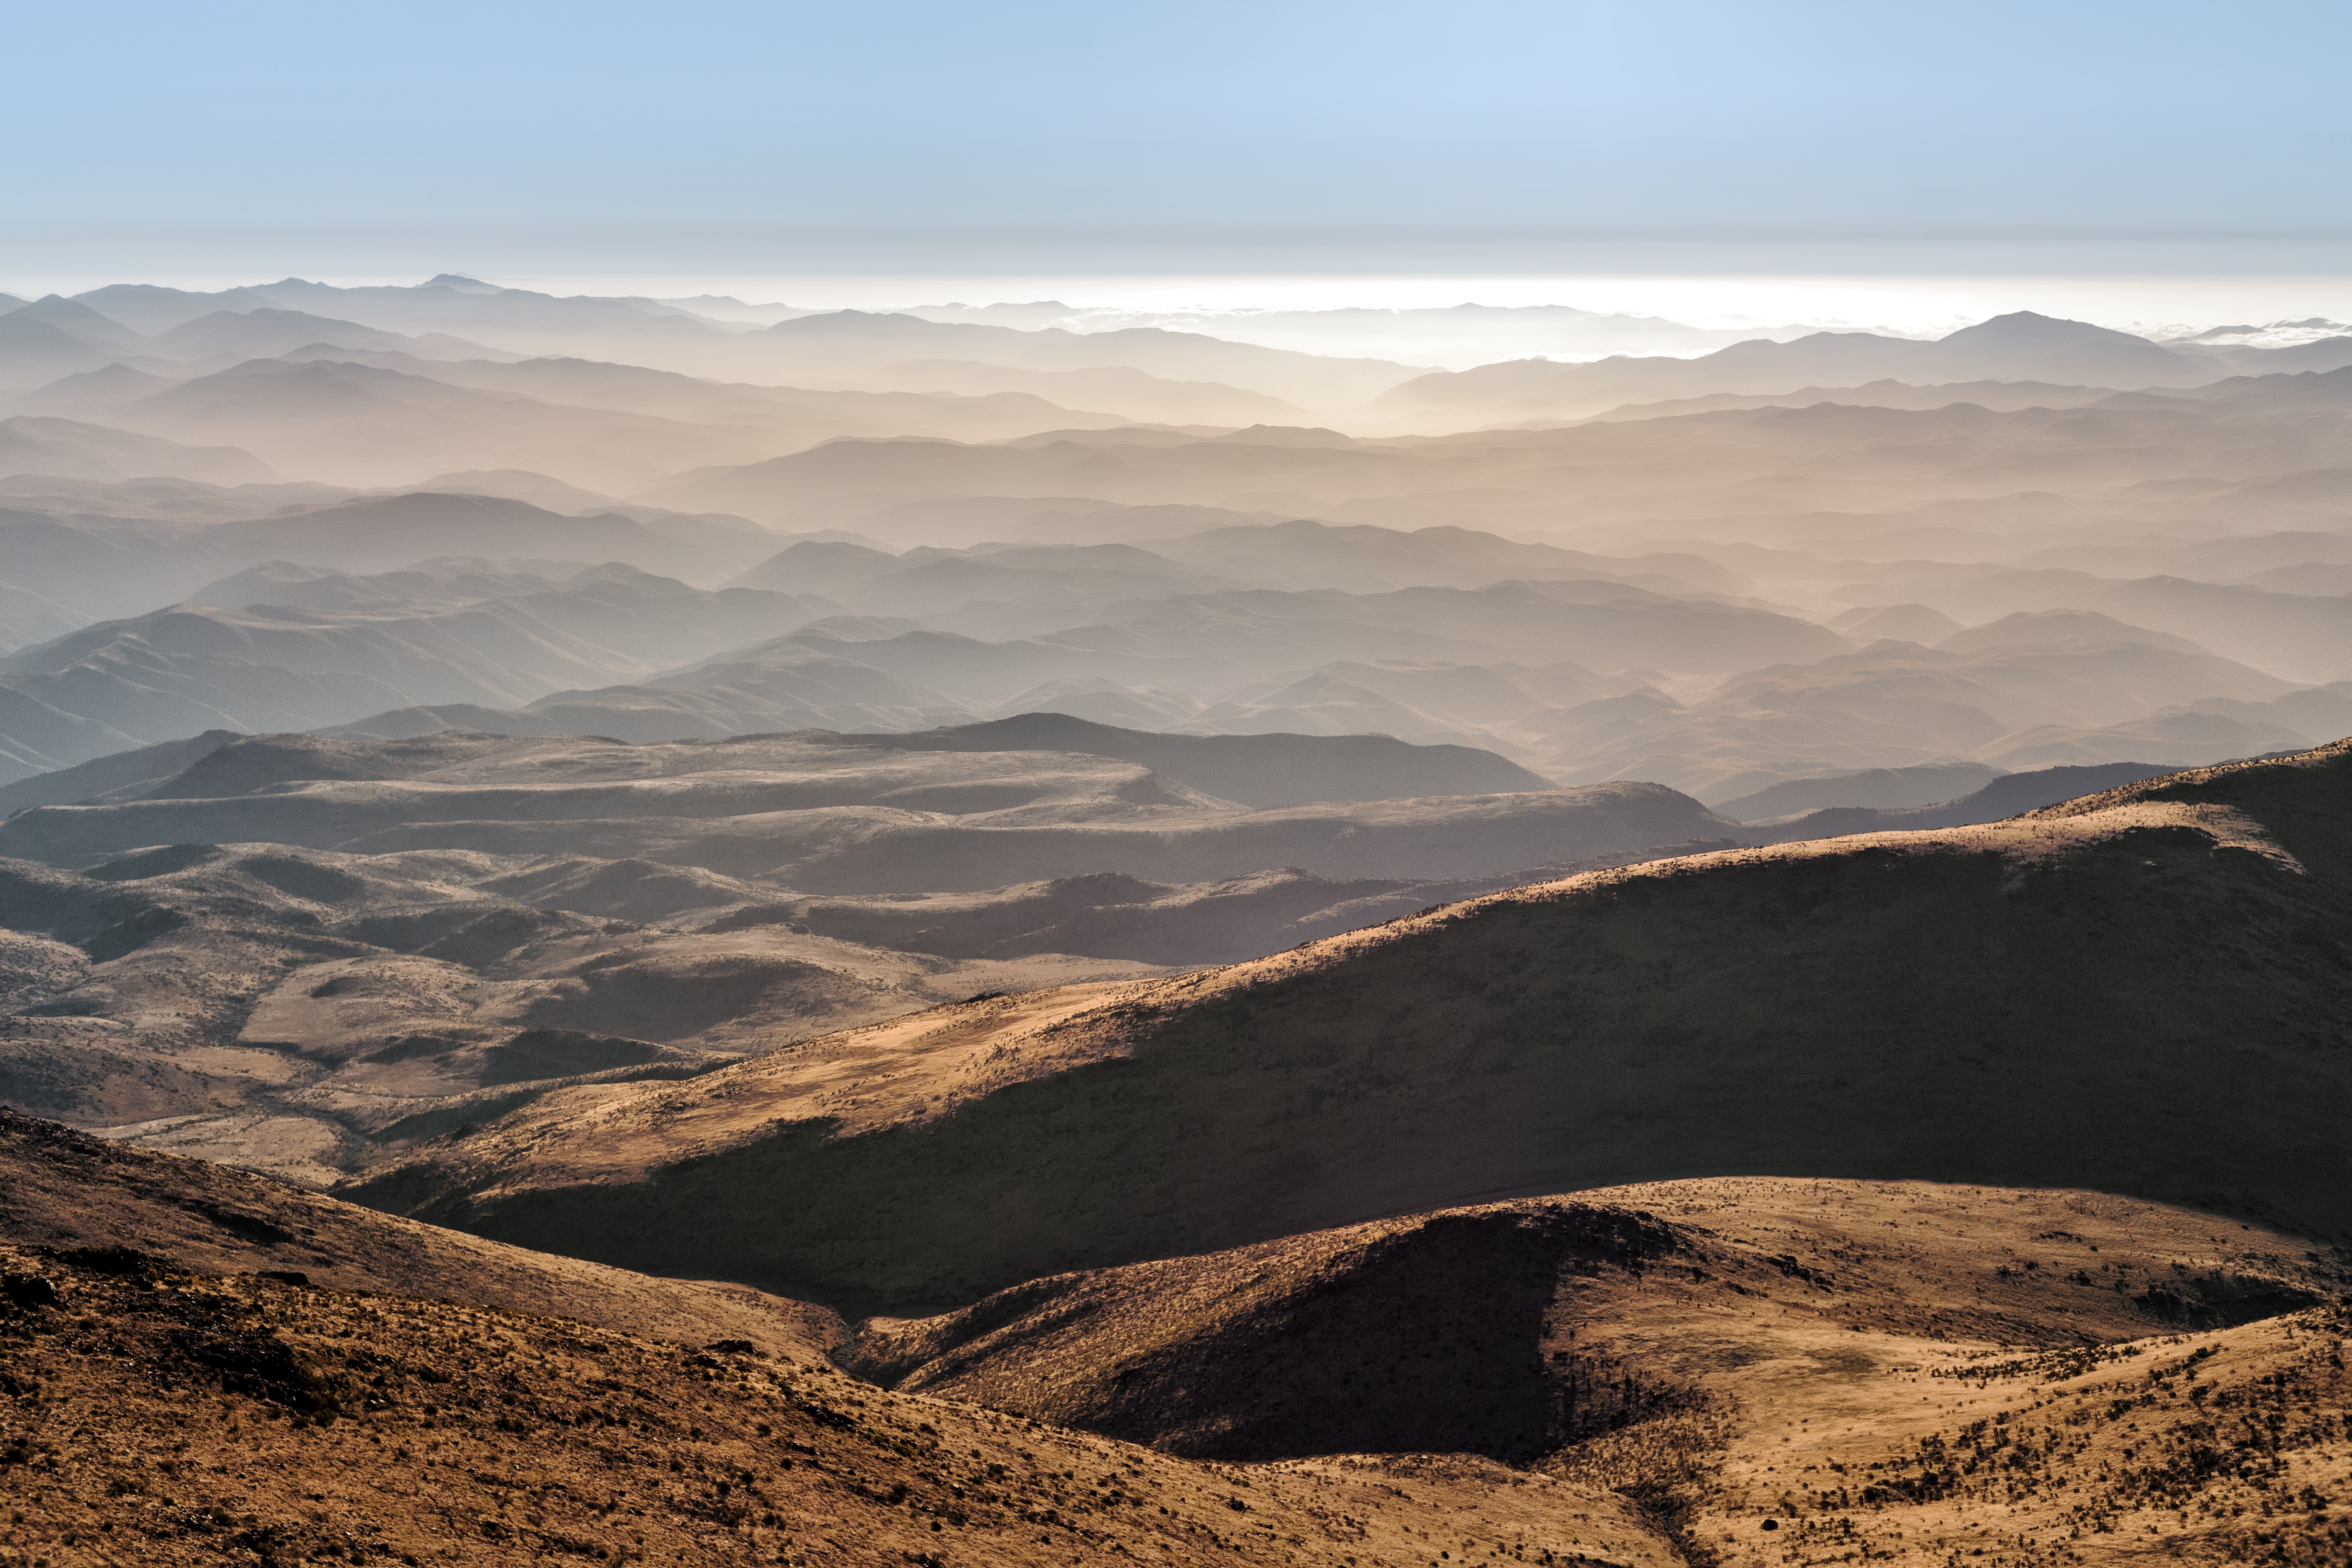

Spring in La Silla

Spring in La Silla Observatory, on the edge of the Atacama Desert in Chile.

Credit: P. Horálek/ESO